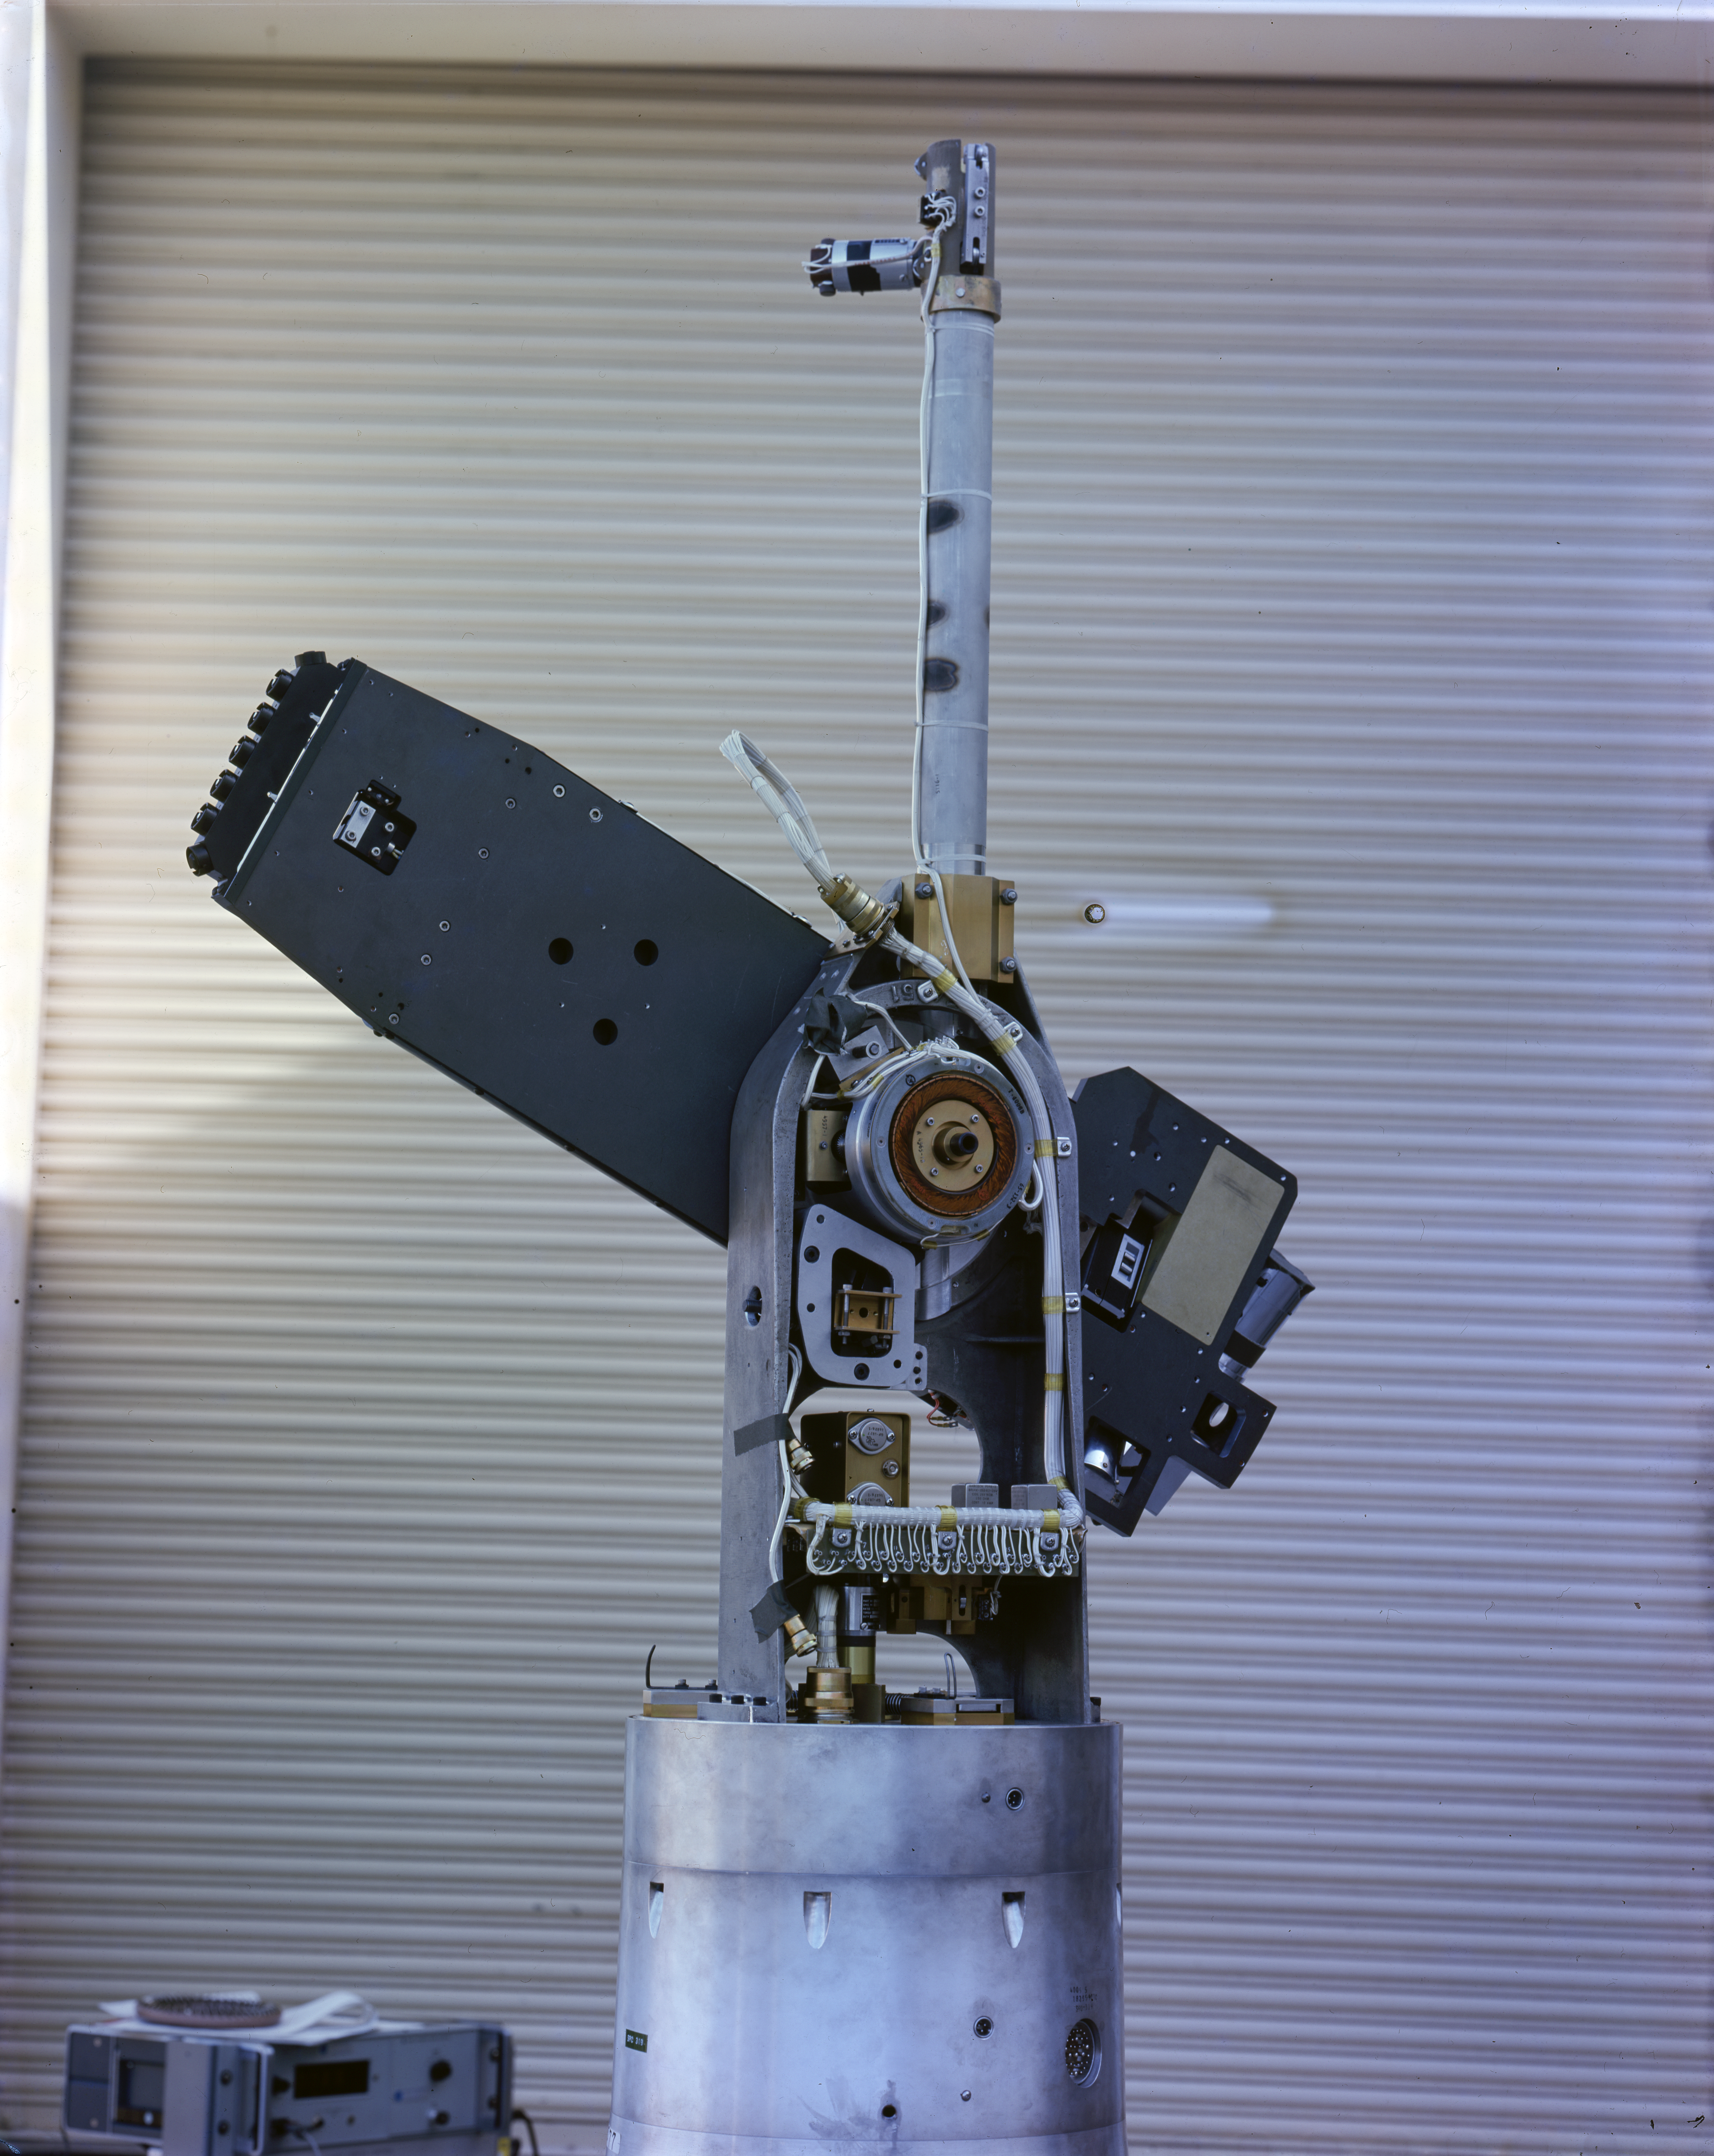

Kitt Peak Rocket Program Flight 3.10

This image shows part of an Aerobee 150, Serial Number KP 8-3, launched by Kitt Peak at White Sands Missile Range on 23 June 2026. This was flight 3.10, which had science goals of taking soft x-ray photos of the sun and measuring electron density to test a new spin-stabilization system.

During this flight, got good x-ray data on active solar regions and excellent electron density data. The spin system worked very well, and equipment was recovered by parachute.

The original negative of this image is stored at NOIRLab Headquarters in Tucson, Arizona. This image is part of NSF NOIRLab’s historical archives.

Credit: KPNO/NOIRLab/NSF/AURA